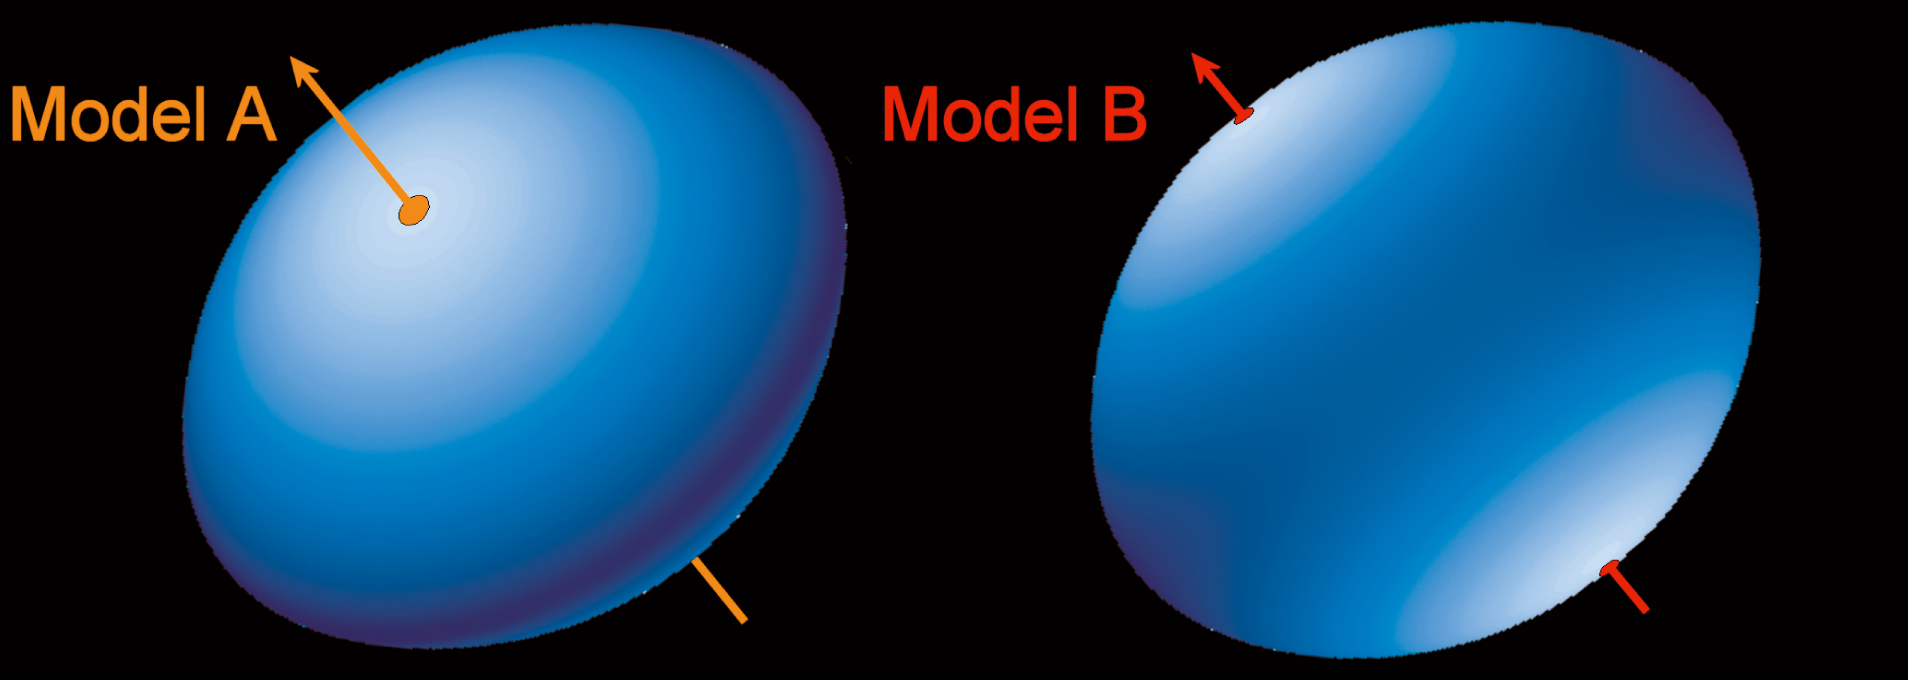

3-D shape of Achernar (models)

Model view of Achernar, based on the profile measured with the VLTI. Two different models are shown: in "A", the polar axis is inclined 50° to the line-of-sight; in "B", this angle is 90°.

Credit: ESO